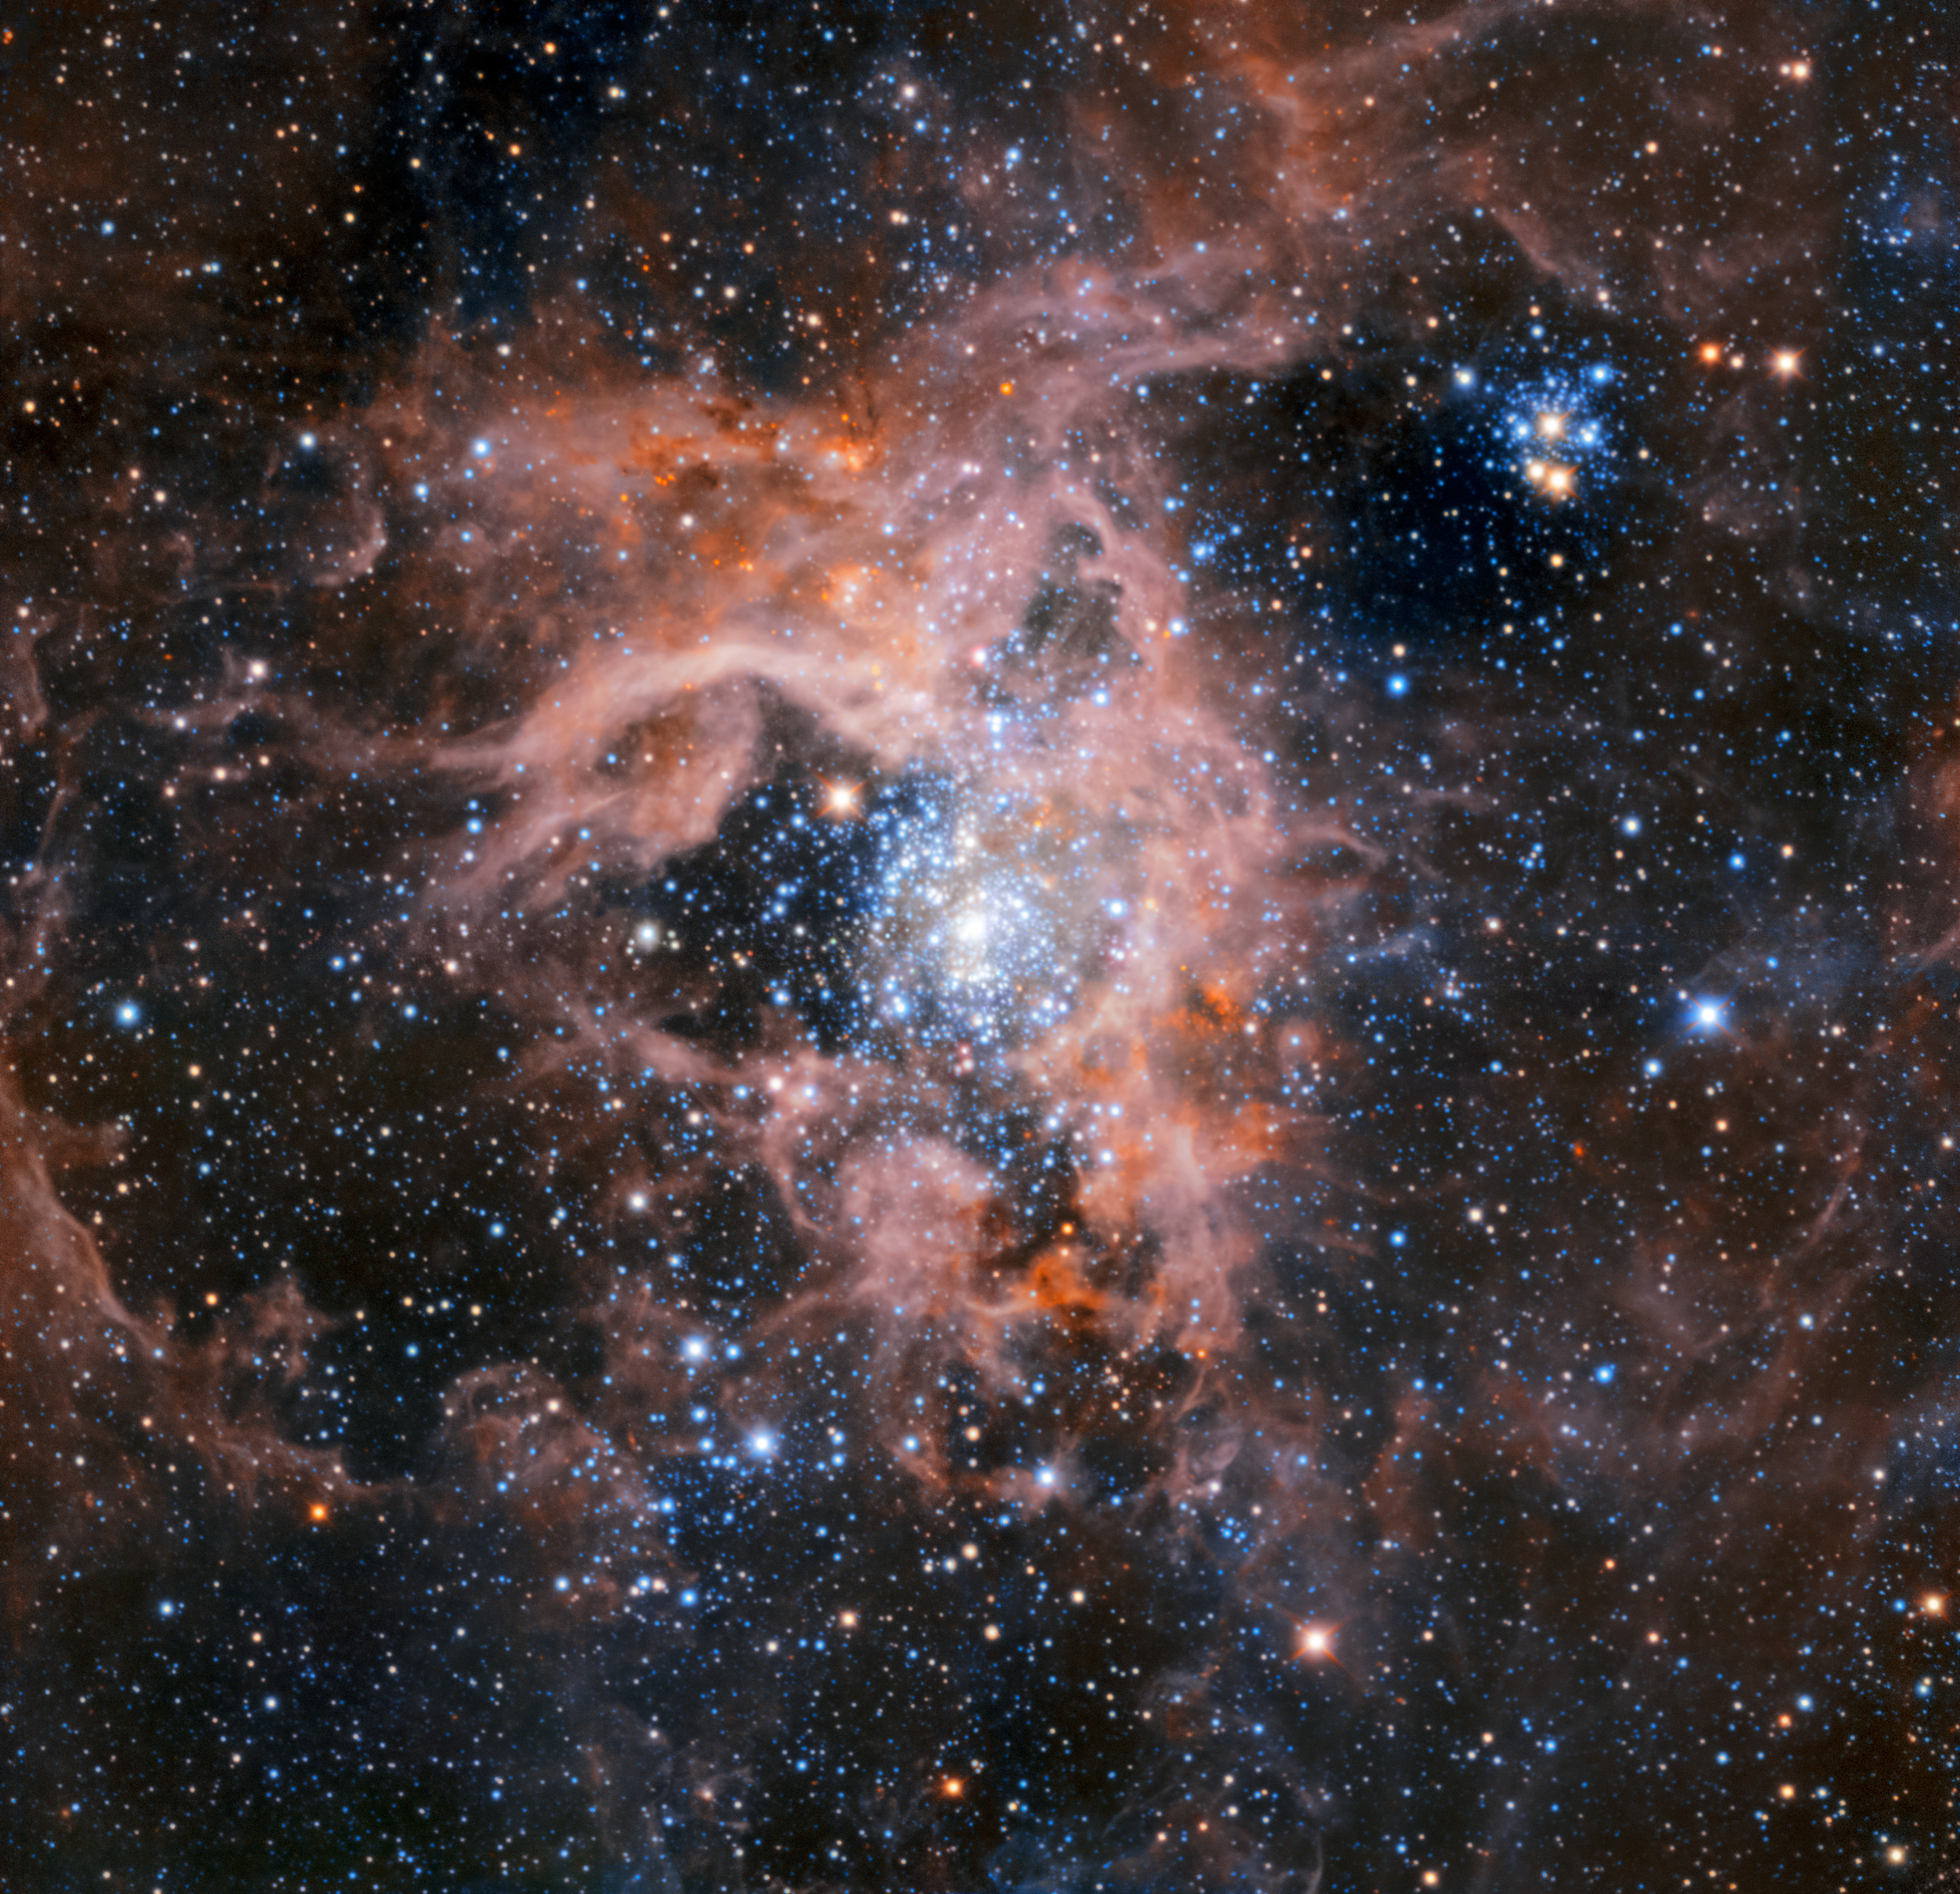

The Tarantula Nebula region imaged with HAWK-I without adaptive optics

This image of the dramatic star formation region 30 Doradus, also known as the Tarantula Nebula, was created from a mosaic of images taken using the HAWK-I instrument working without adaptive optics.

Credit: ESO